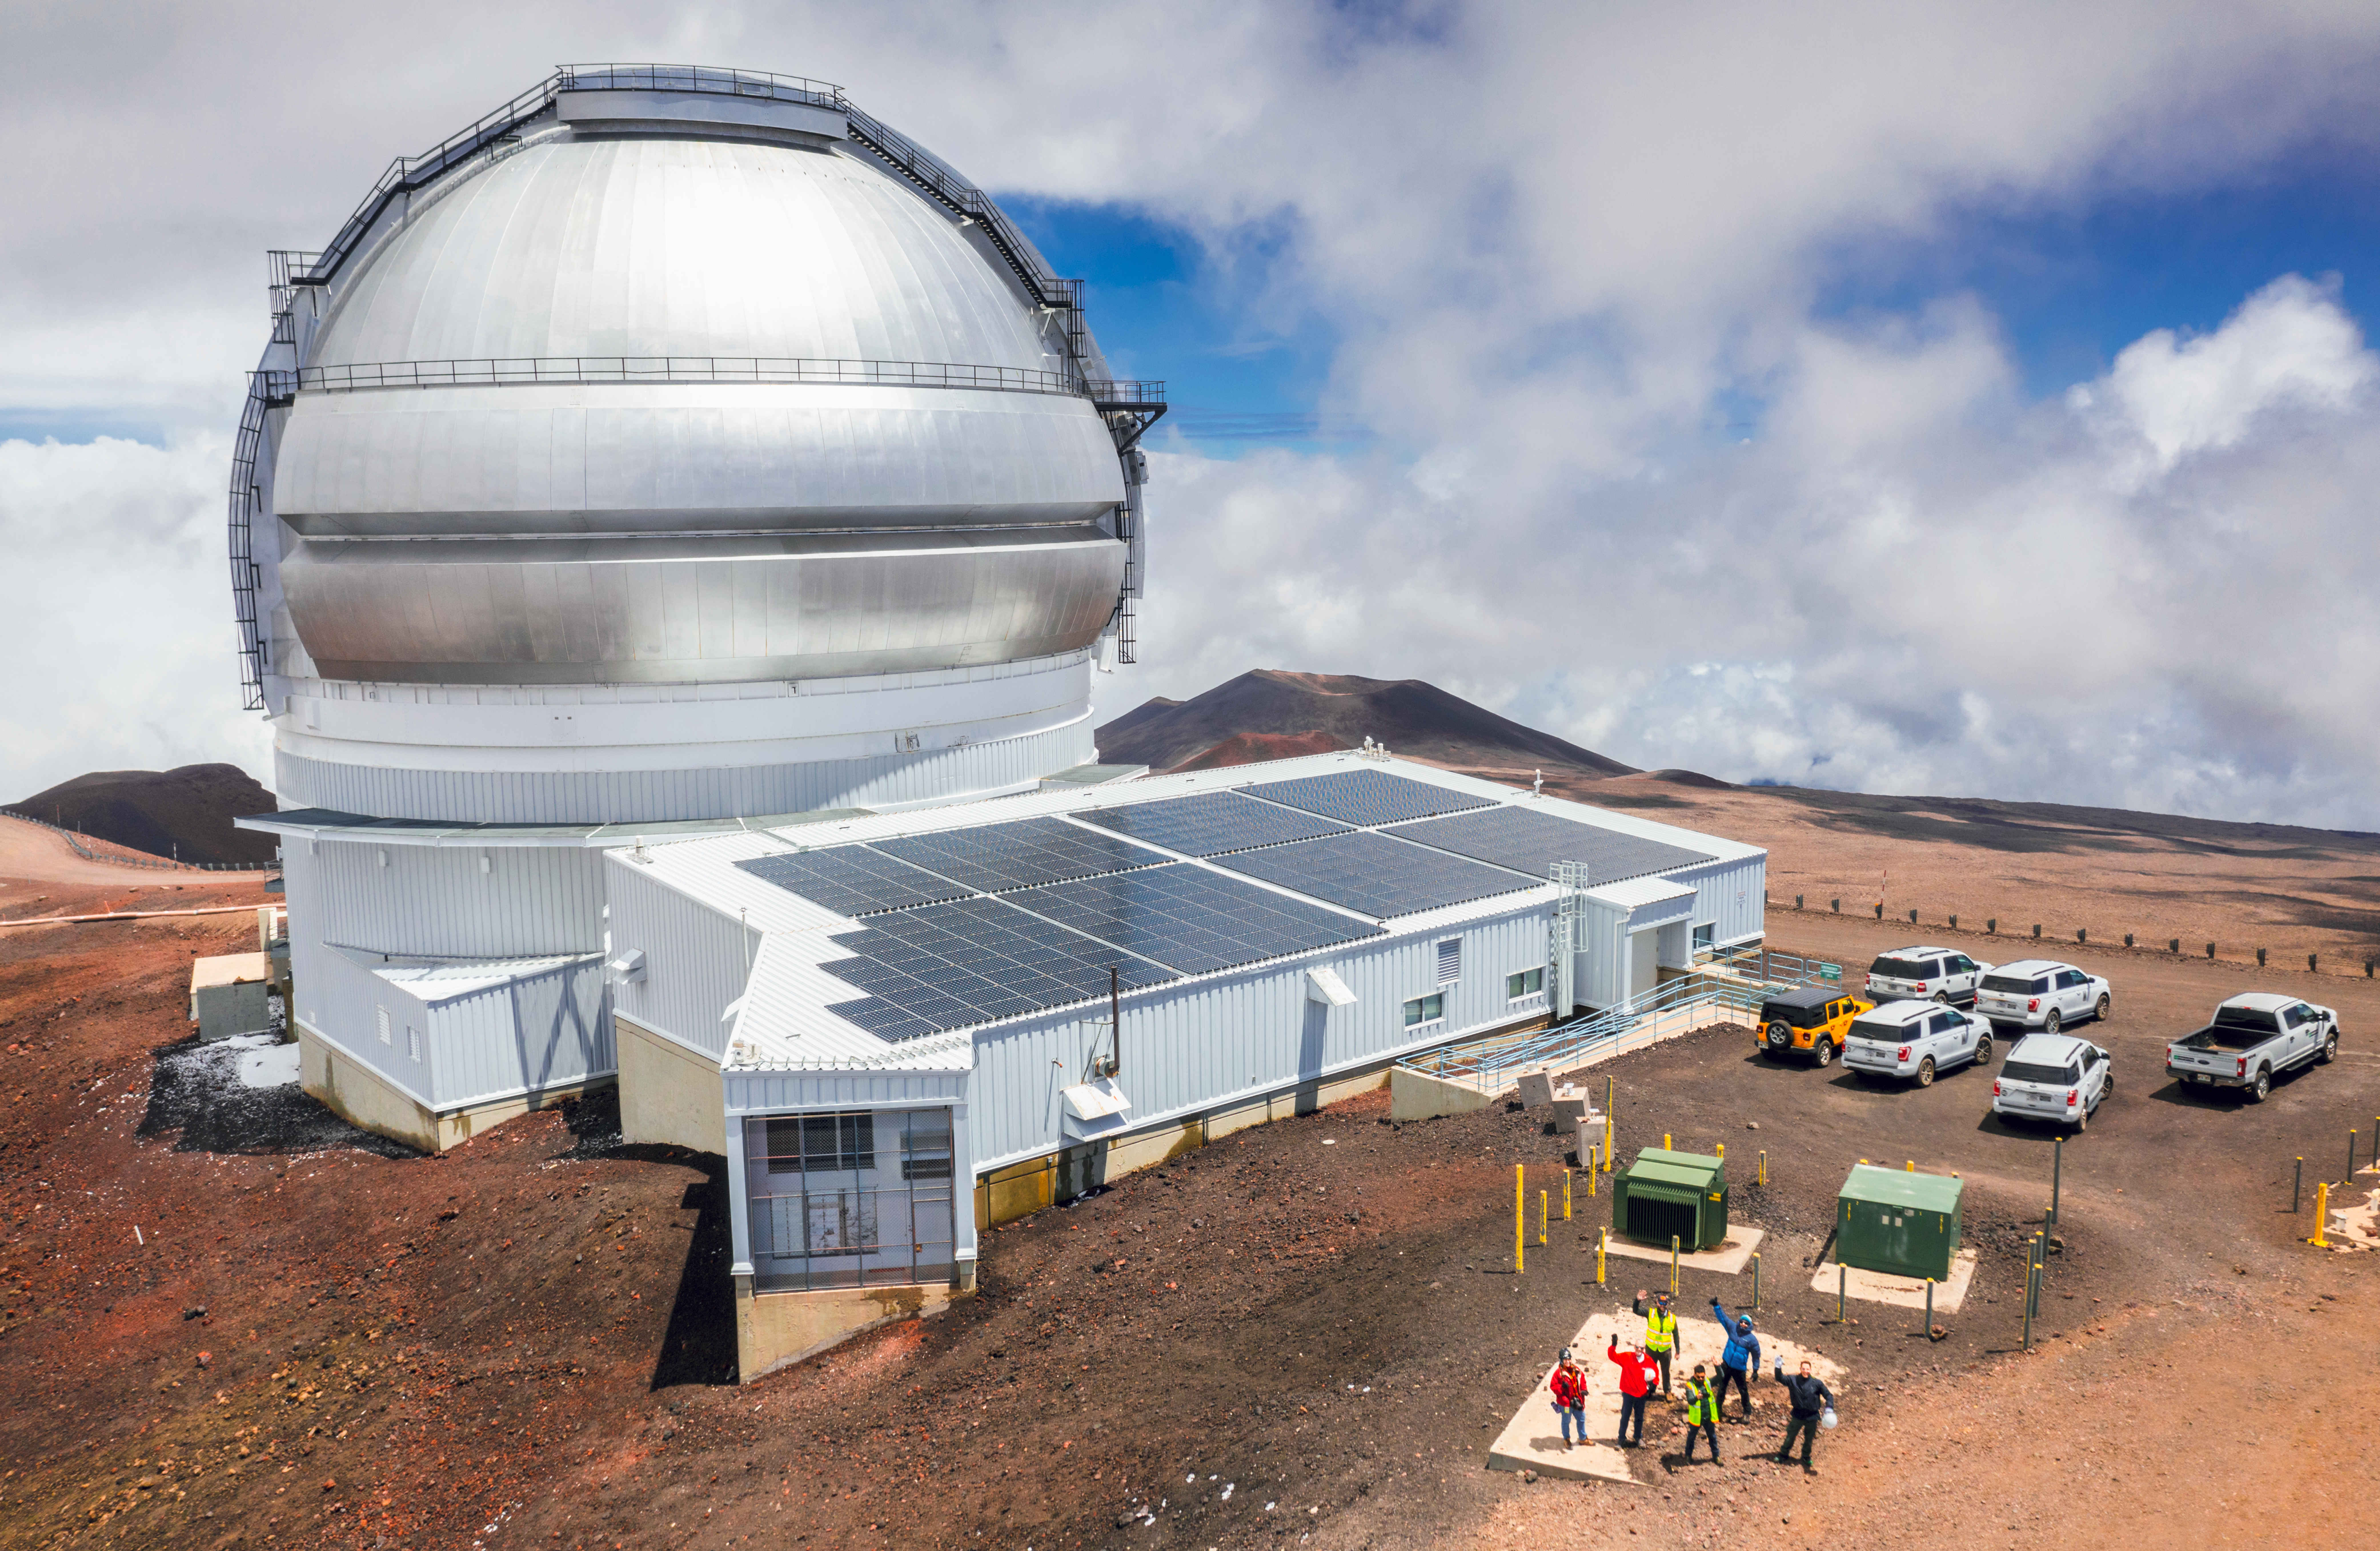

Gemini North Telescope on Hawaiʻi

The Gemini North Telescope, which is located in Hawaiʻi. Its solar panels help to reduce the telescope's carbon footprint.

Credit: International Gemini Observatory/NOIRLab/NSF/AURA/A. Hara